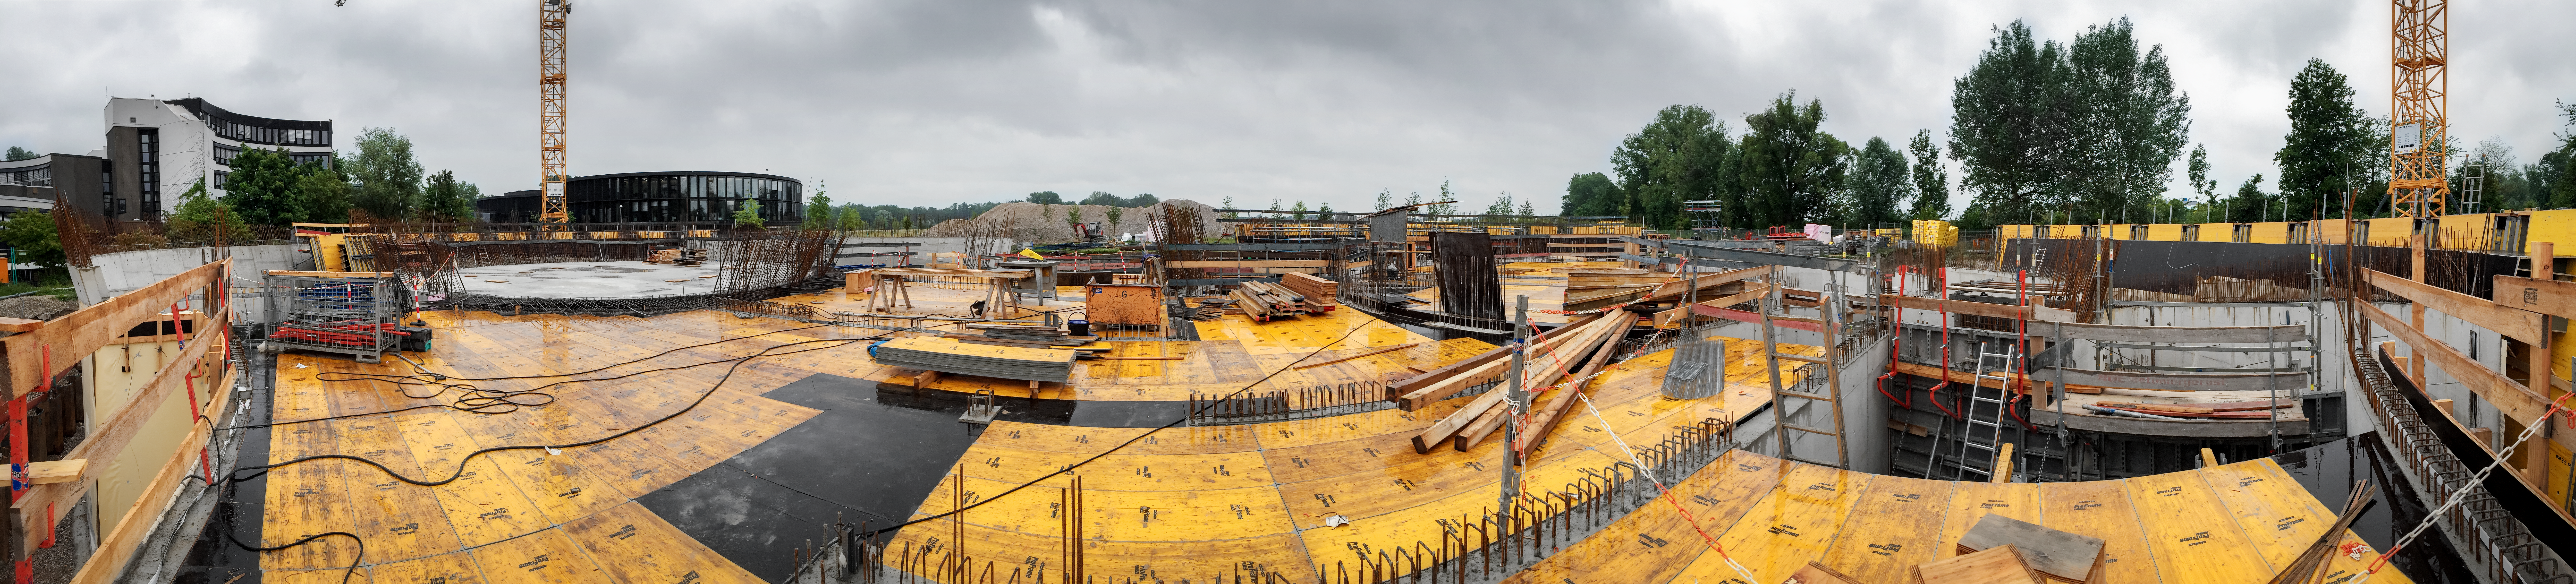

A panorama of construction

A panoramic view of the construction of the ESO Supernova Planetarium & Visitor Centre.

Credit: Architekten Bernhardt + Partner (www.bp-da.de)